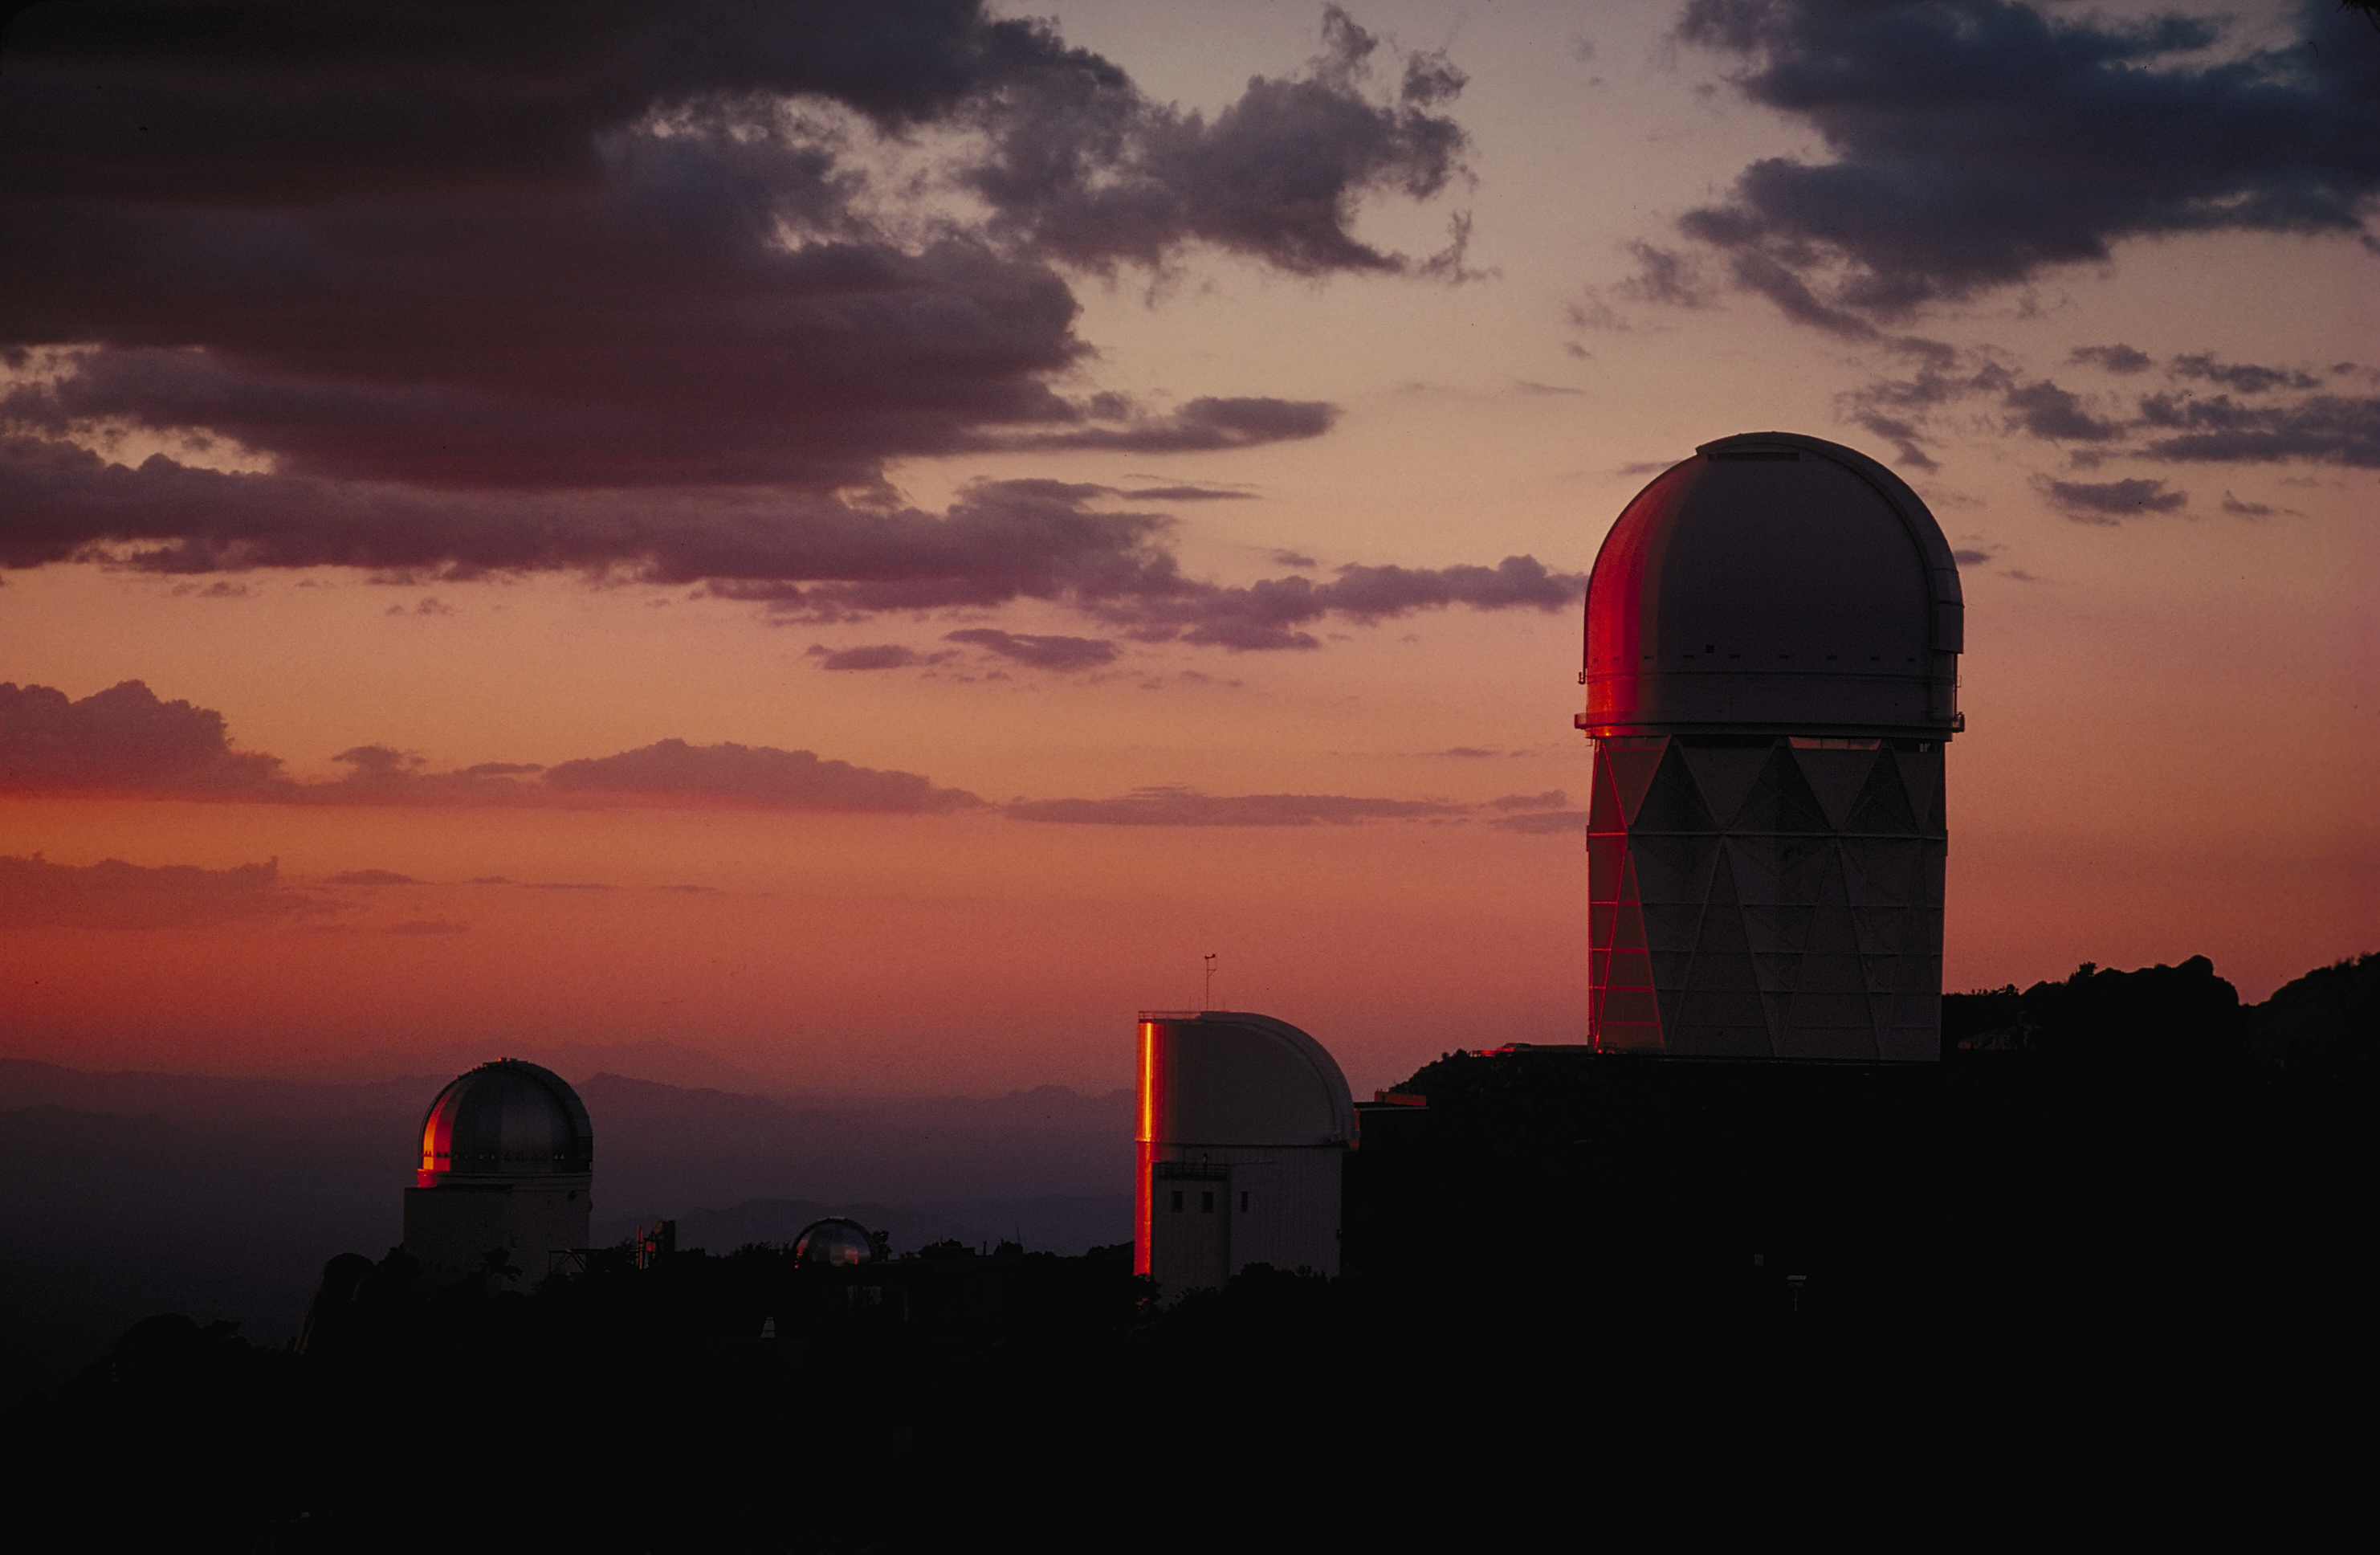

KPNO Mayall 4m and UofA 90inch domes

Ruddy in the fading evening twilight, these domes at Kitt Peak approach the time to start another night's work (1974). Visible are the Lunar and Planetary Laboratory SpaceWatch domes, the University of Arizona's Steward Observatory 90-inch, and the Kitt Peak National Observatory's Mayall 4-meter telescope (left to right).

Credit: NOIRLab/NSF/AURA